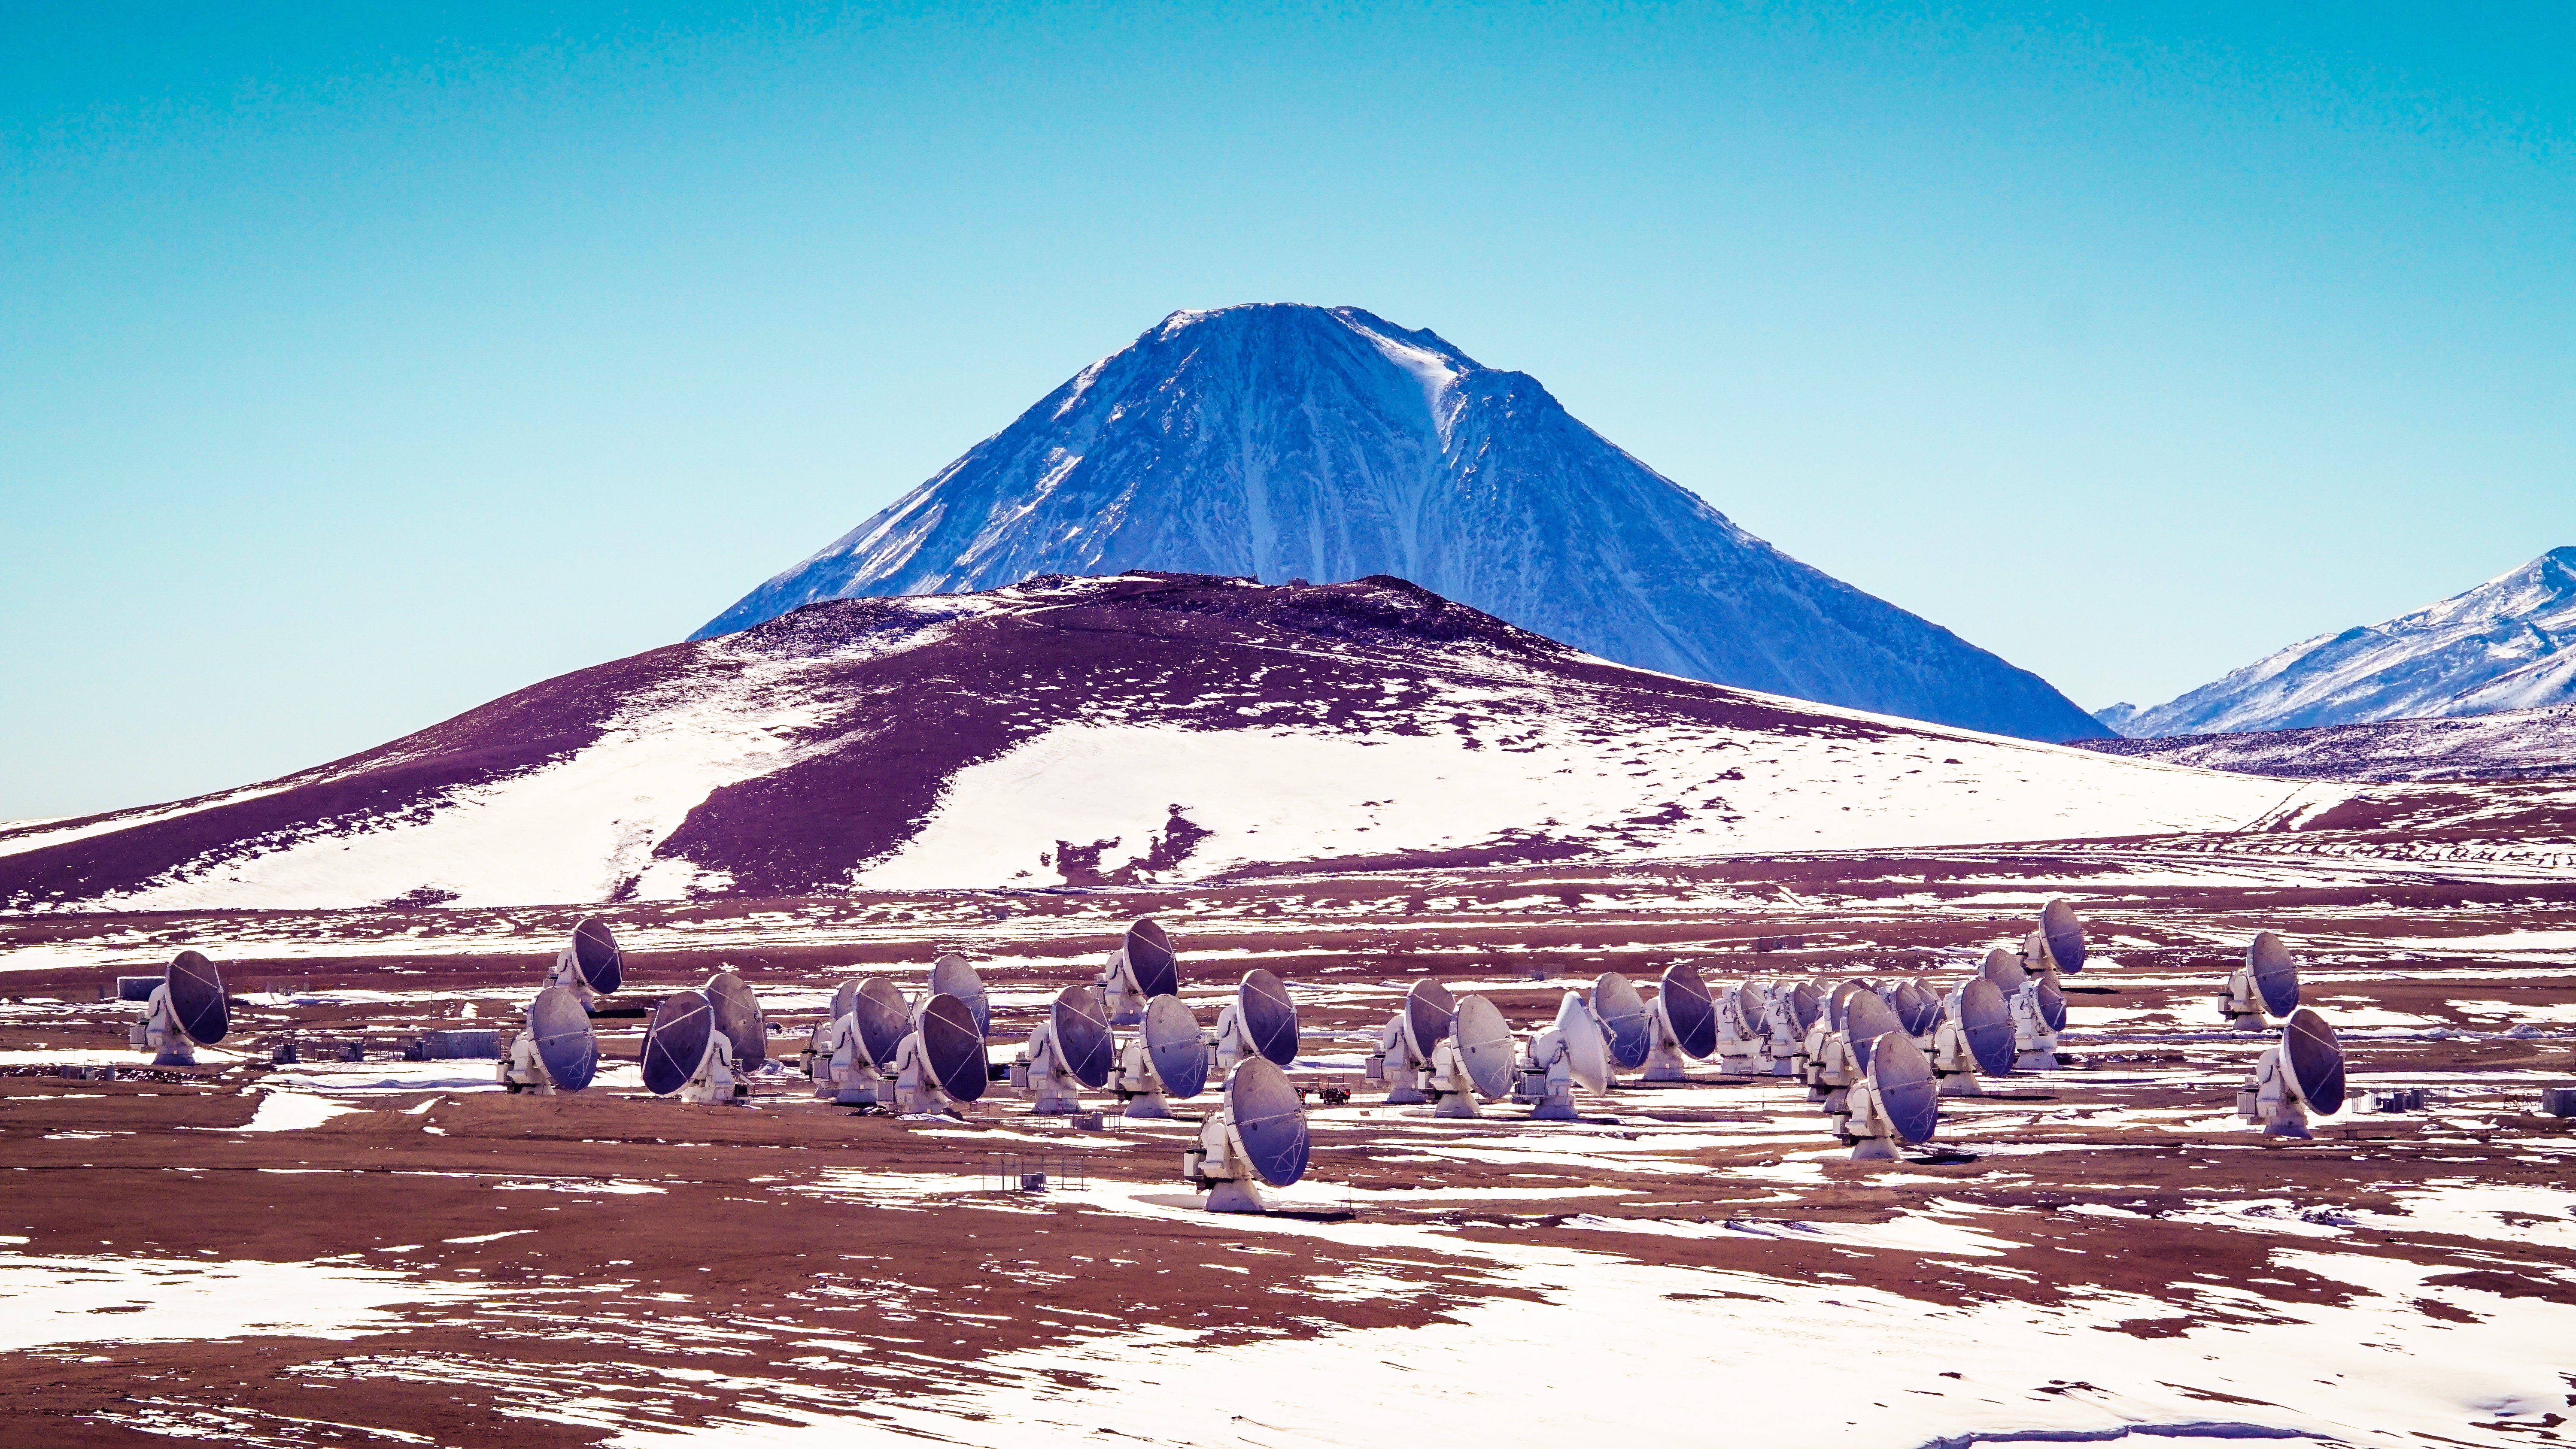

Amazing view of ALMA array

Amazing view of the Chajnantor Plateau of the antennas.

Credit: Pablo Carrillo -ALMA(ESO/NAOJ/NRAO)